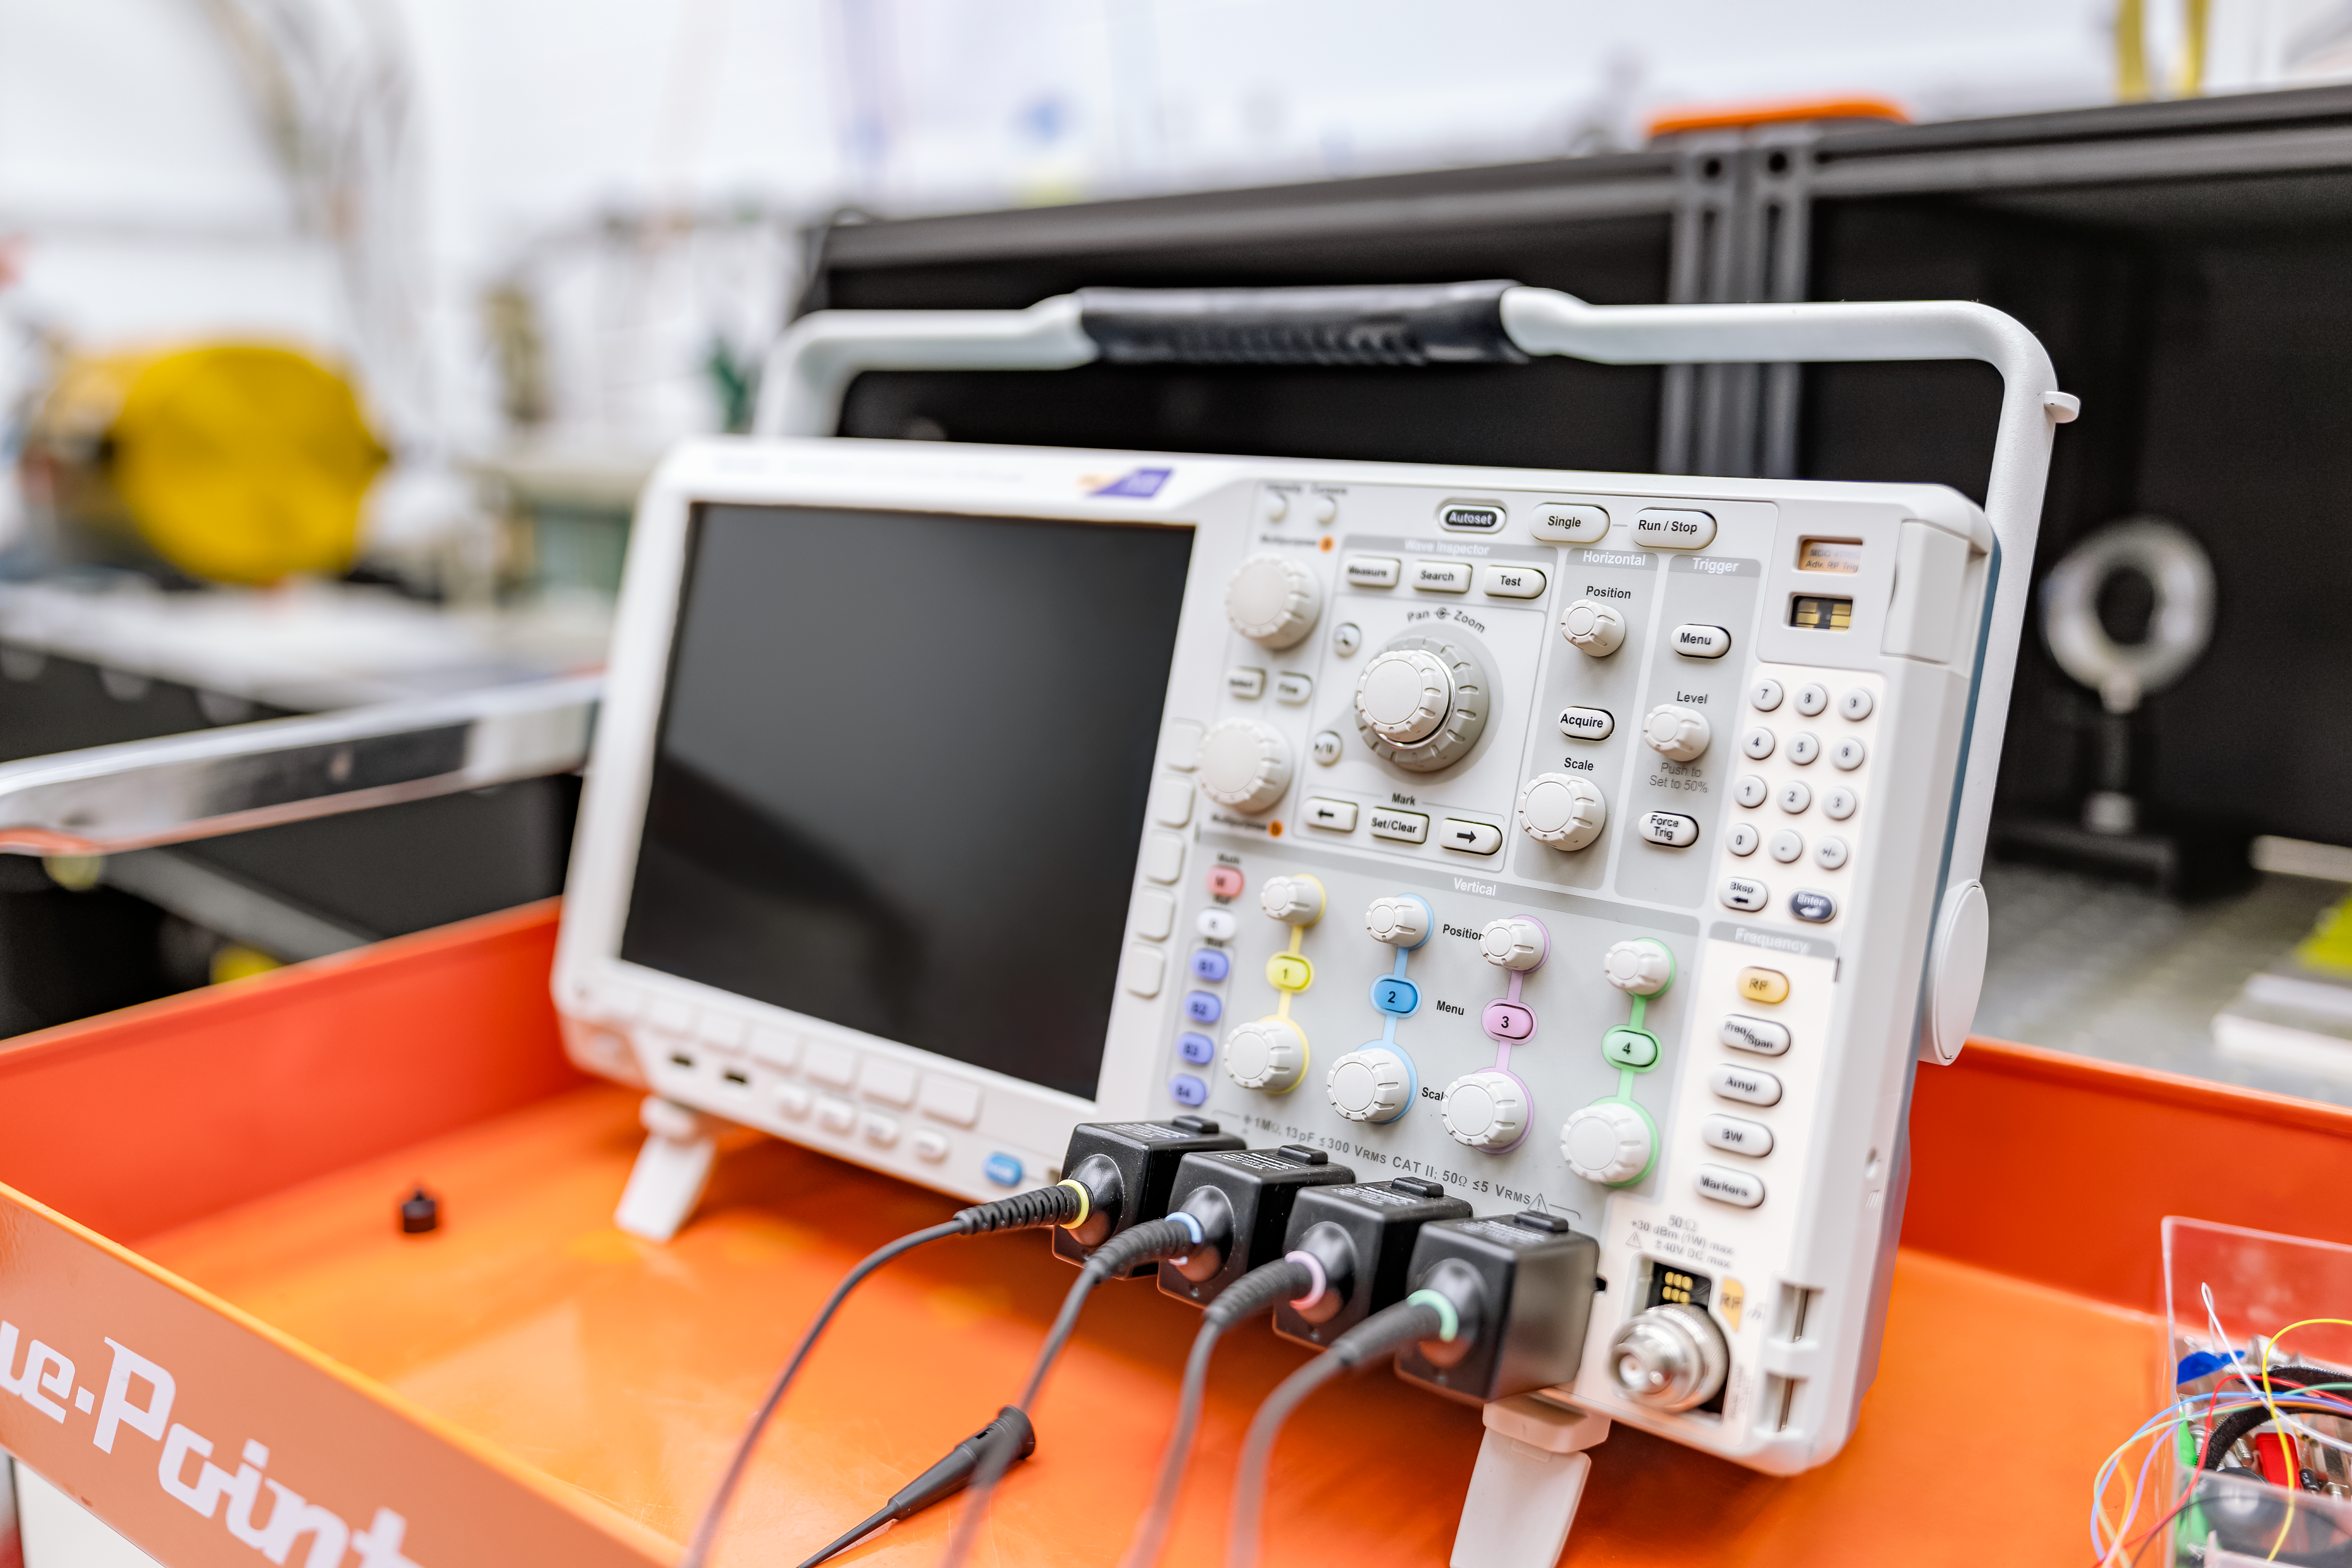

Electronic Testing Equipment at Gemini North Hilo Base Facility

Electronic testing equipment at Gemini North Hilo Base Facility.

Credit: International Gemini Observatory/NOIRLab/NSF/AURA/T. Slovinský